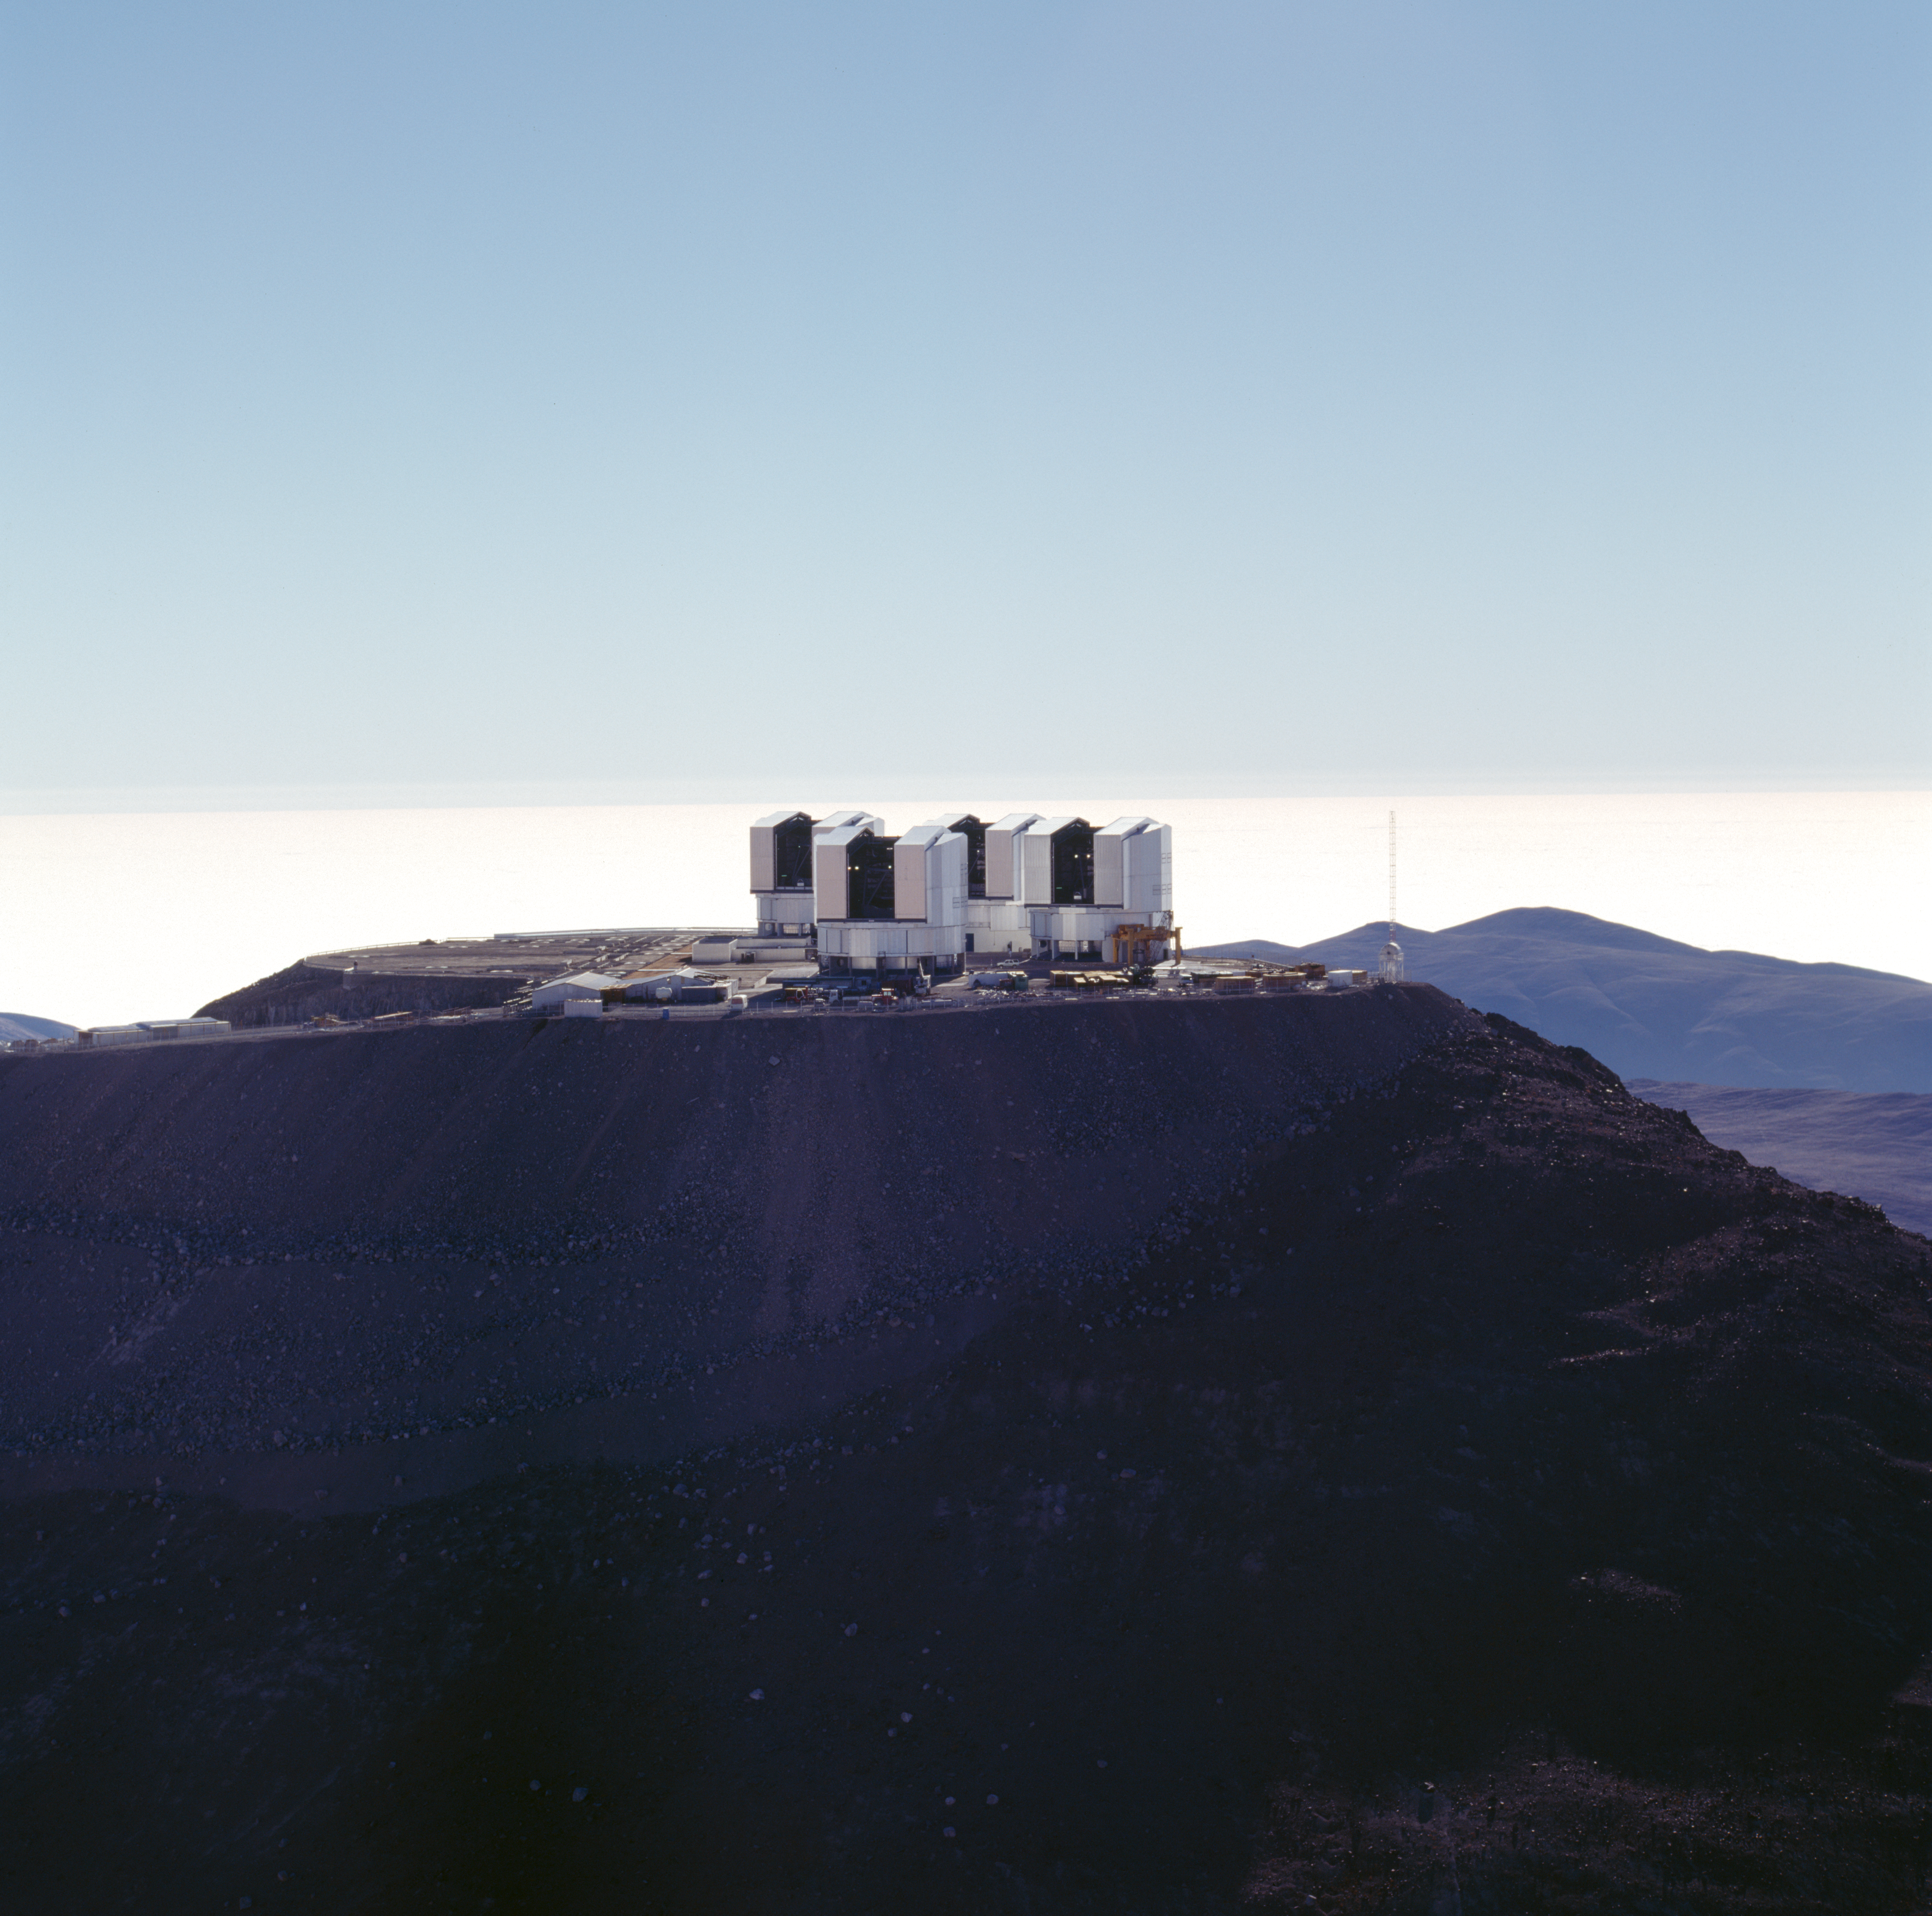

Paranal Observatory

The Paranal Observatory in the Chilean Atacama Desert in November 1999.

Credit: ESO